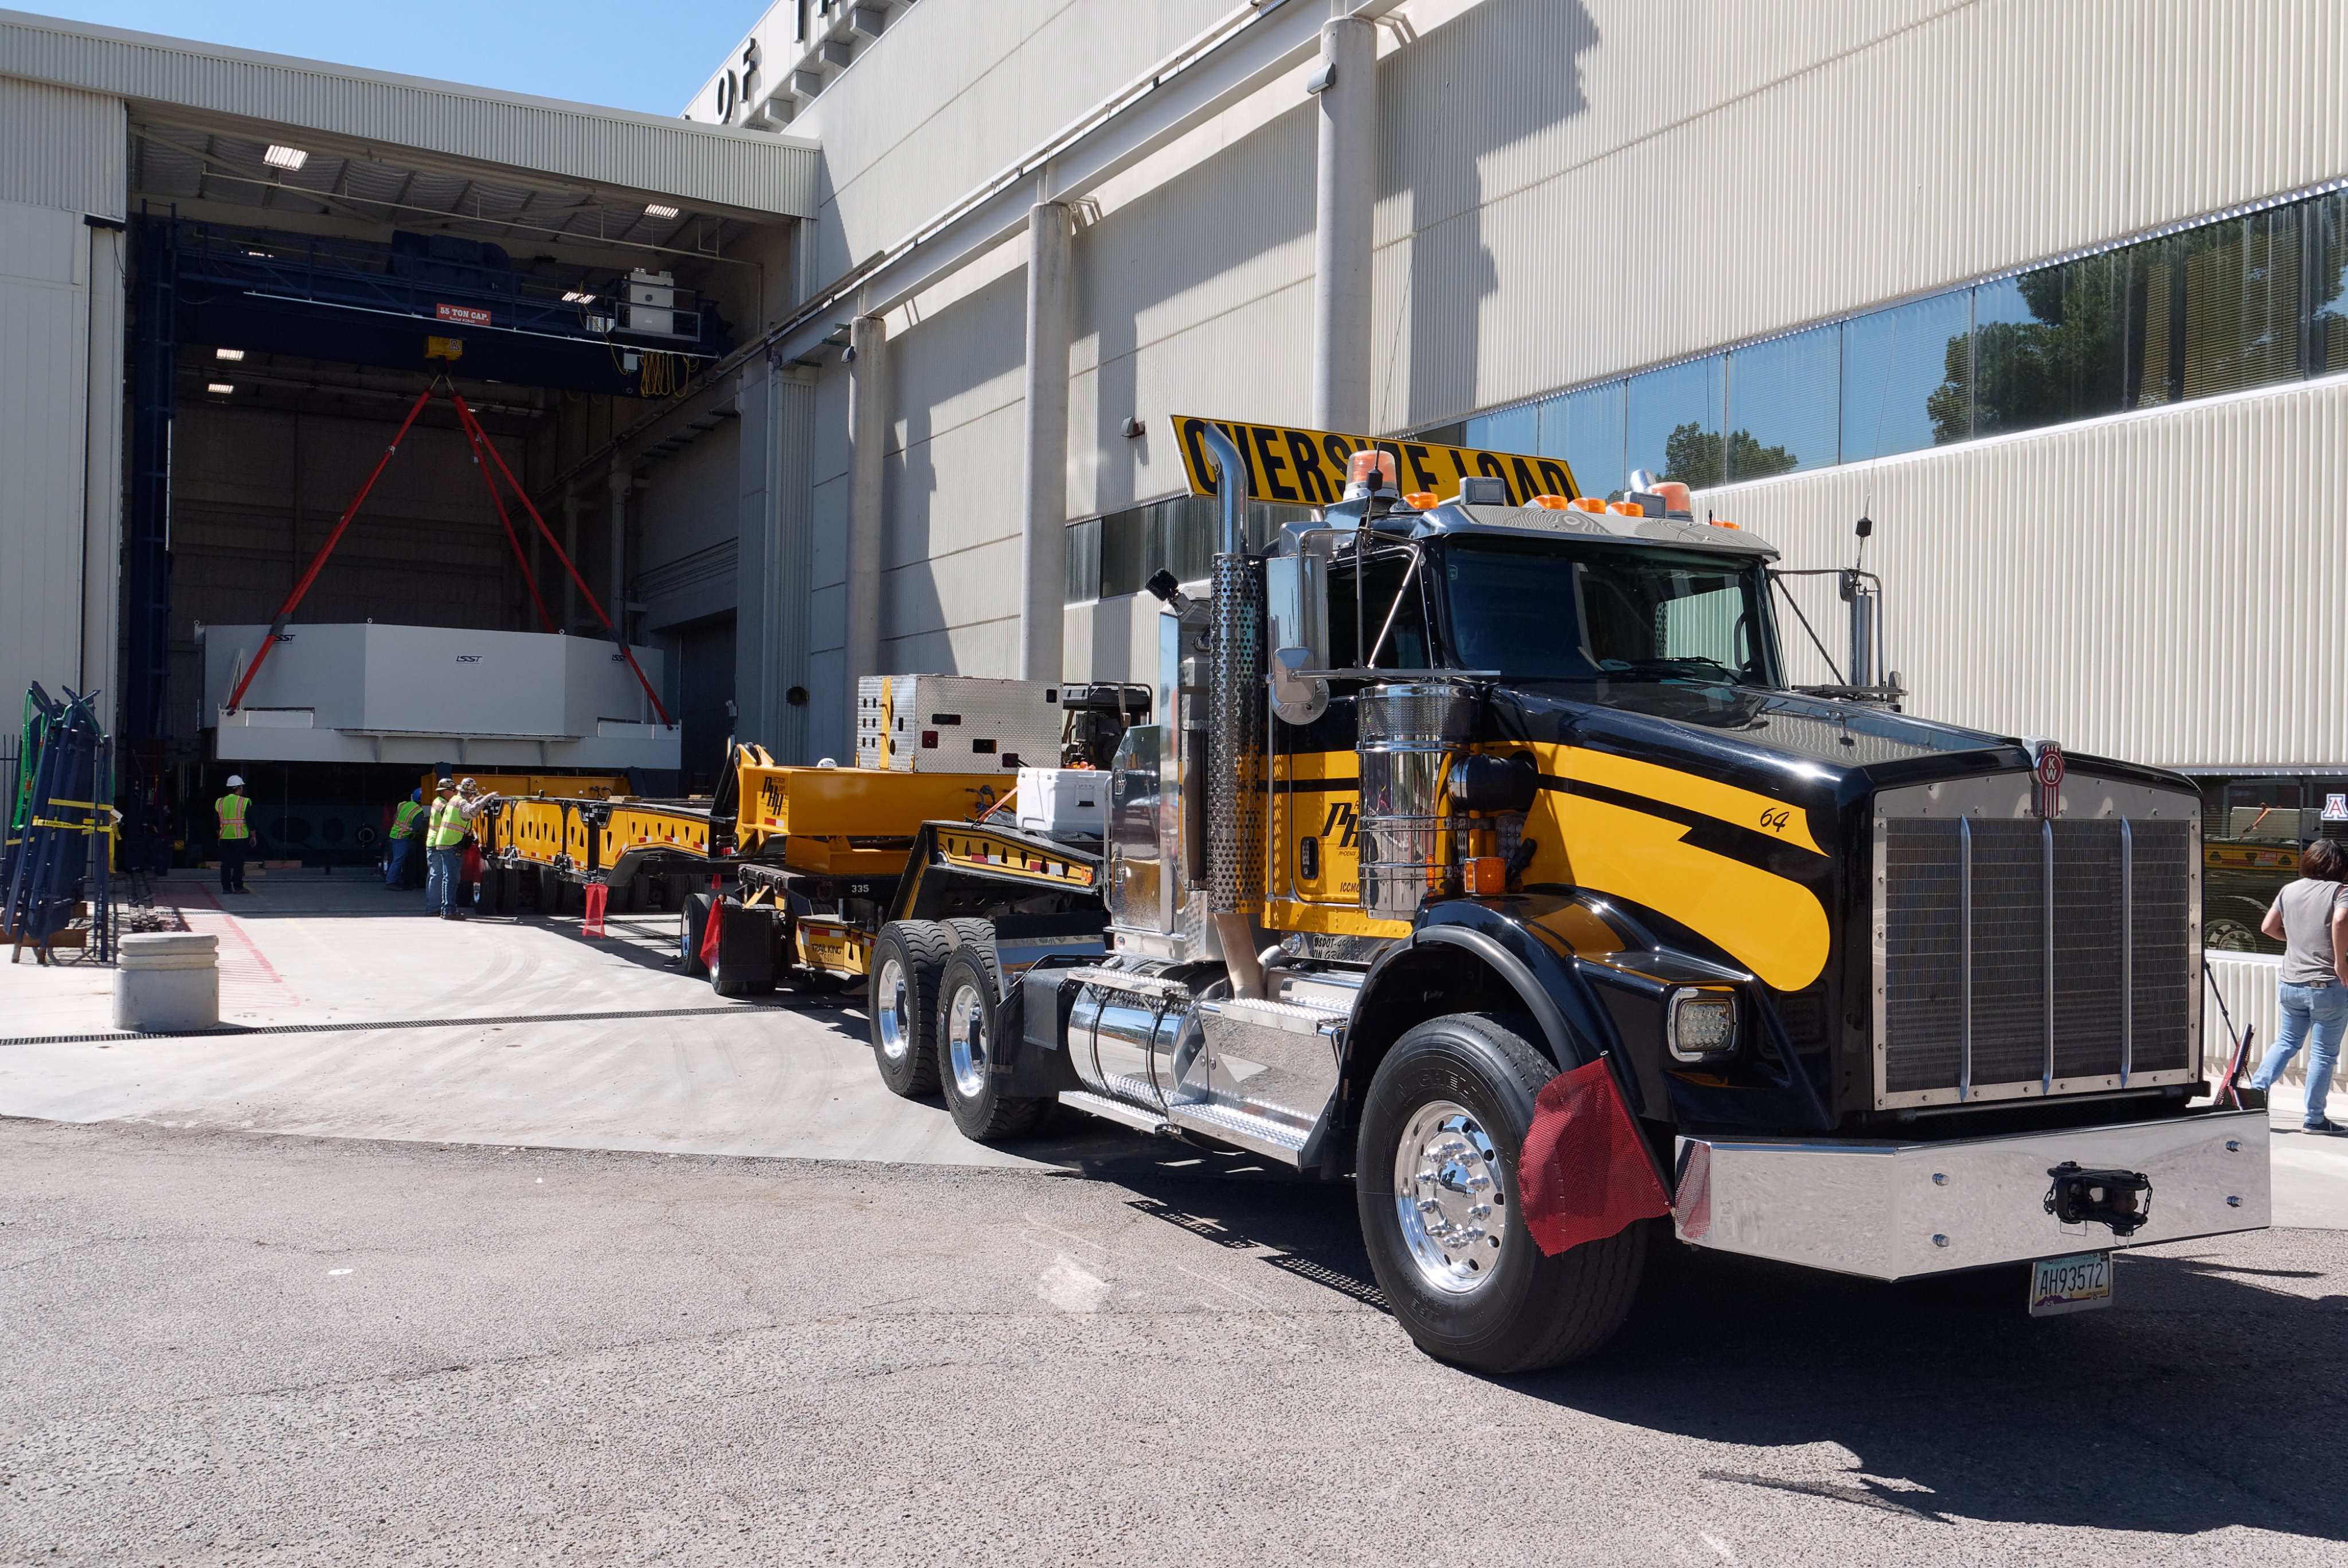

M1M3 Lifted onto Transport Vehicle

The LSST Primary/Tertiary Mirror (M1M3) was lifted by crane onto a Precision Heavy Haul, Inc. transport vehicle on March 14.

Credit: Rubin Observatory/NSF/AURA